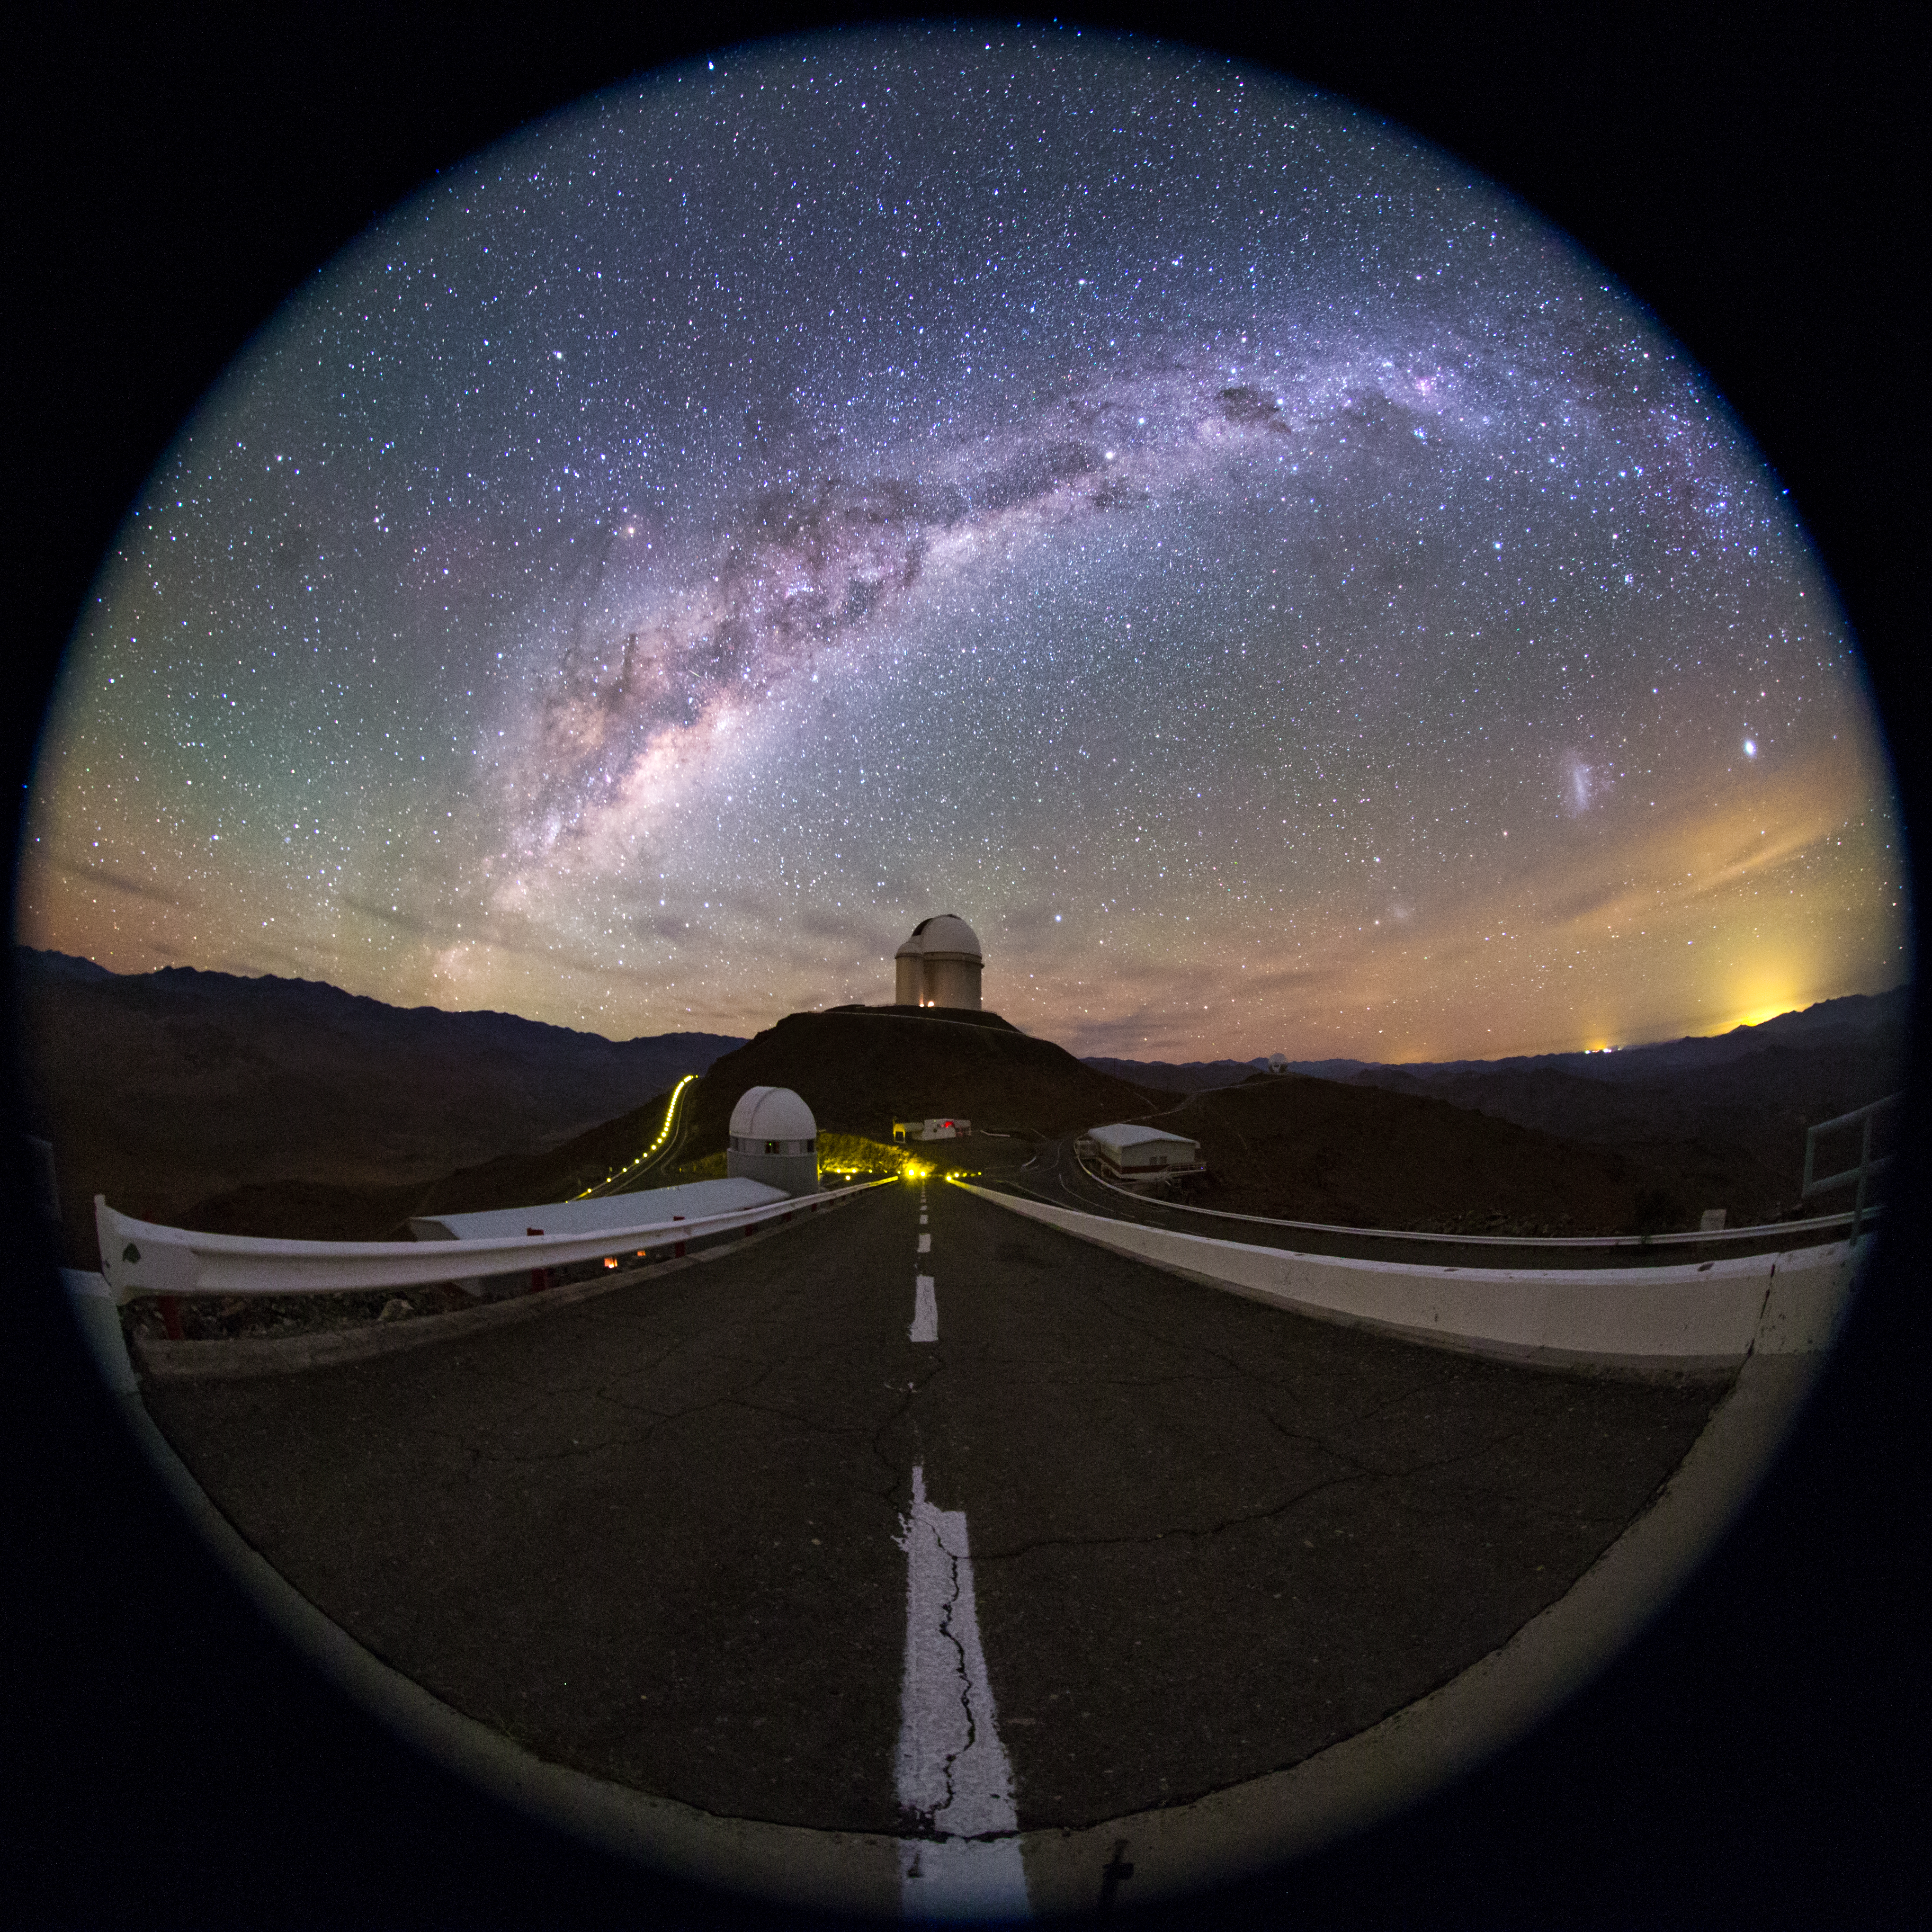

La Silla fulldome perspective

This colourful fulldome view from La Silla taken with a fish-eye lens, shows the beauty of the Chilean night sky above the site. At the end of the short road, the ESO 3.6-metre telescope can be seen on top of the small peak at the Observatory. The radiance of our Milky Way stretches overhead, revealing the gas and dust along the plain of our galaxy. To the right, the Large and Small Magellanic Clouds, two companion galaxies to our Milky Way can be seen as bright smudges in the sky.

Credit: ESO/B. Tafreshi (twanight.org)